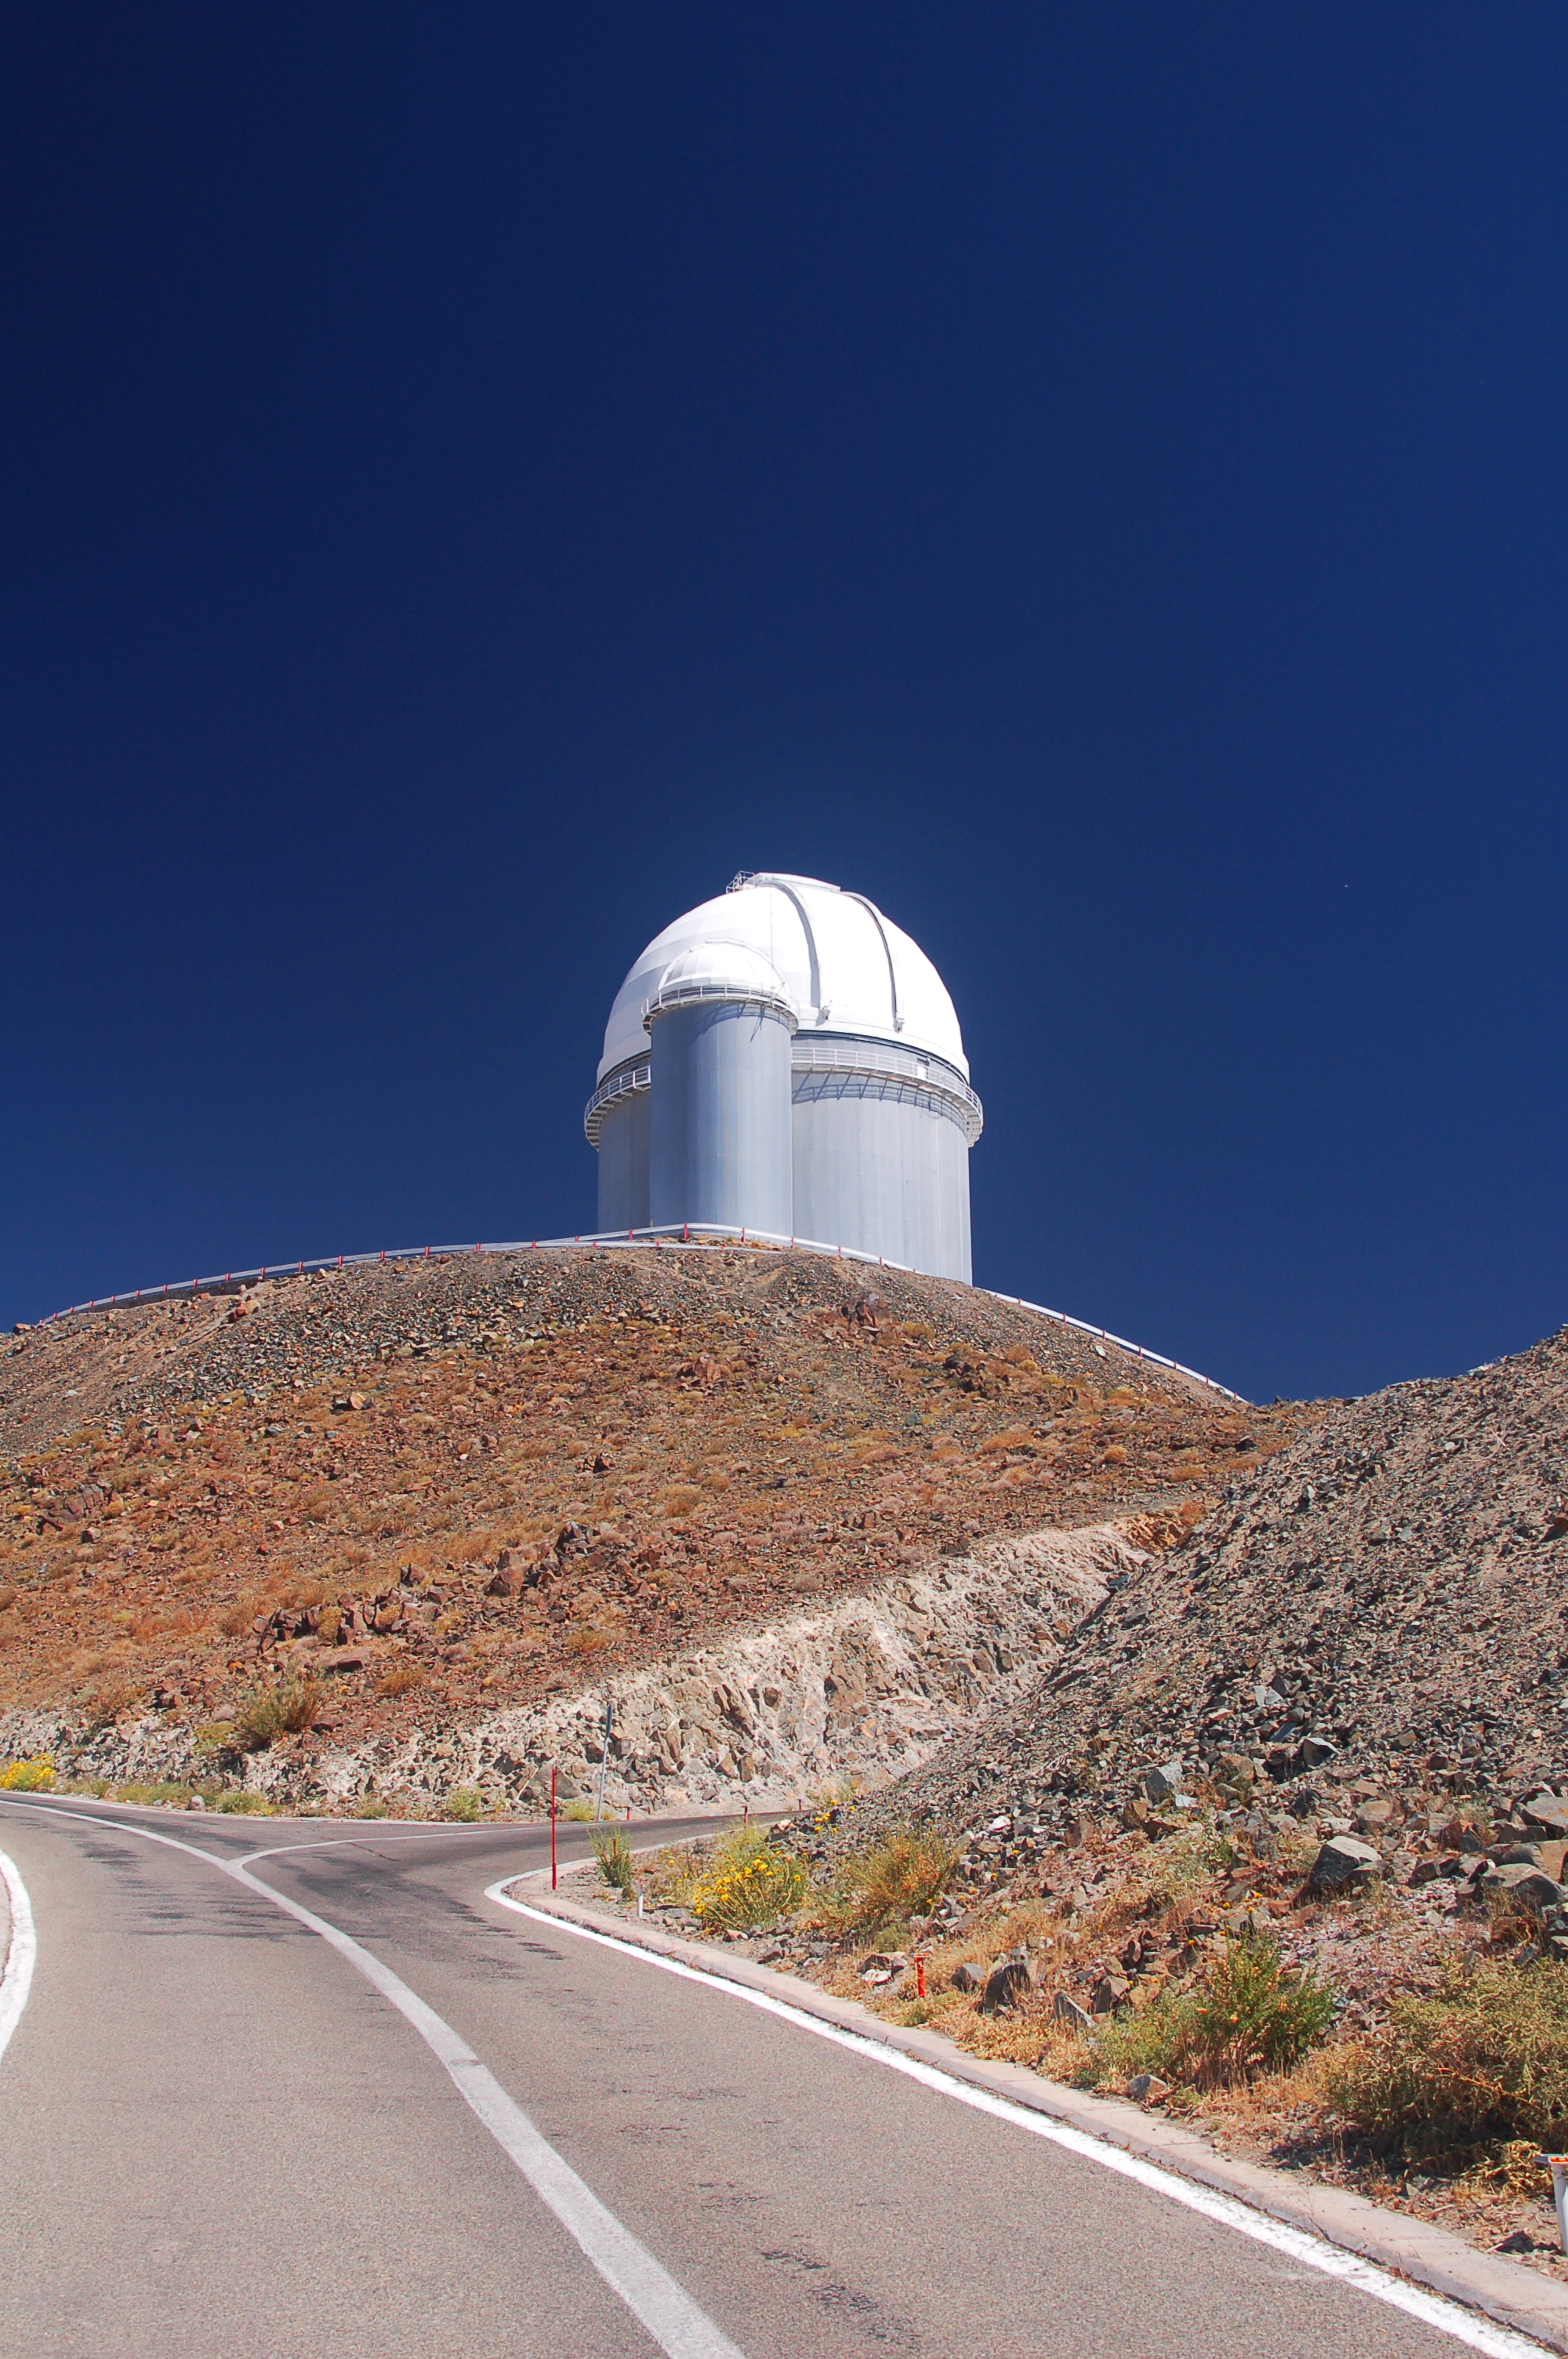

ESO 3.6-metre telescope at La Silla

The ESO 3.6-metre telescope at ESO's La Silla observatory from the road. La Silla, in the southern part of the Atacama desert of Chile was ESO's first observation site. The site is set 2400 metres above sea level, providing excellent observing conditions. ESO operates the ESO 3.6-metre telescope and the 3.58-metre New Technology Telescope (NTT) at La Silla. This site also hosts many national telescopes, including the Swiss 1.2-metre Leonhard Euler Telescope and the Danish 1.54-metre telescope.

Credit: ESO